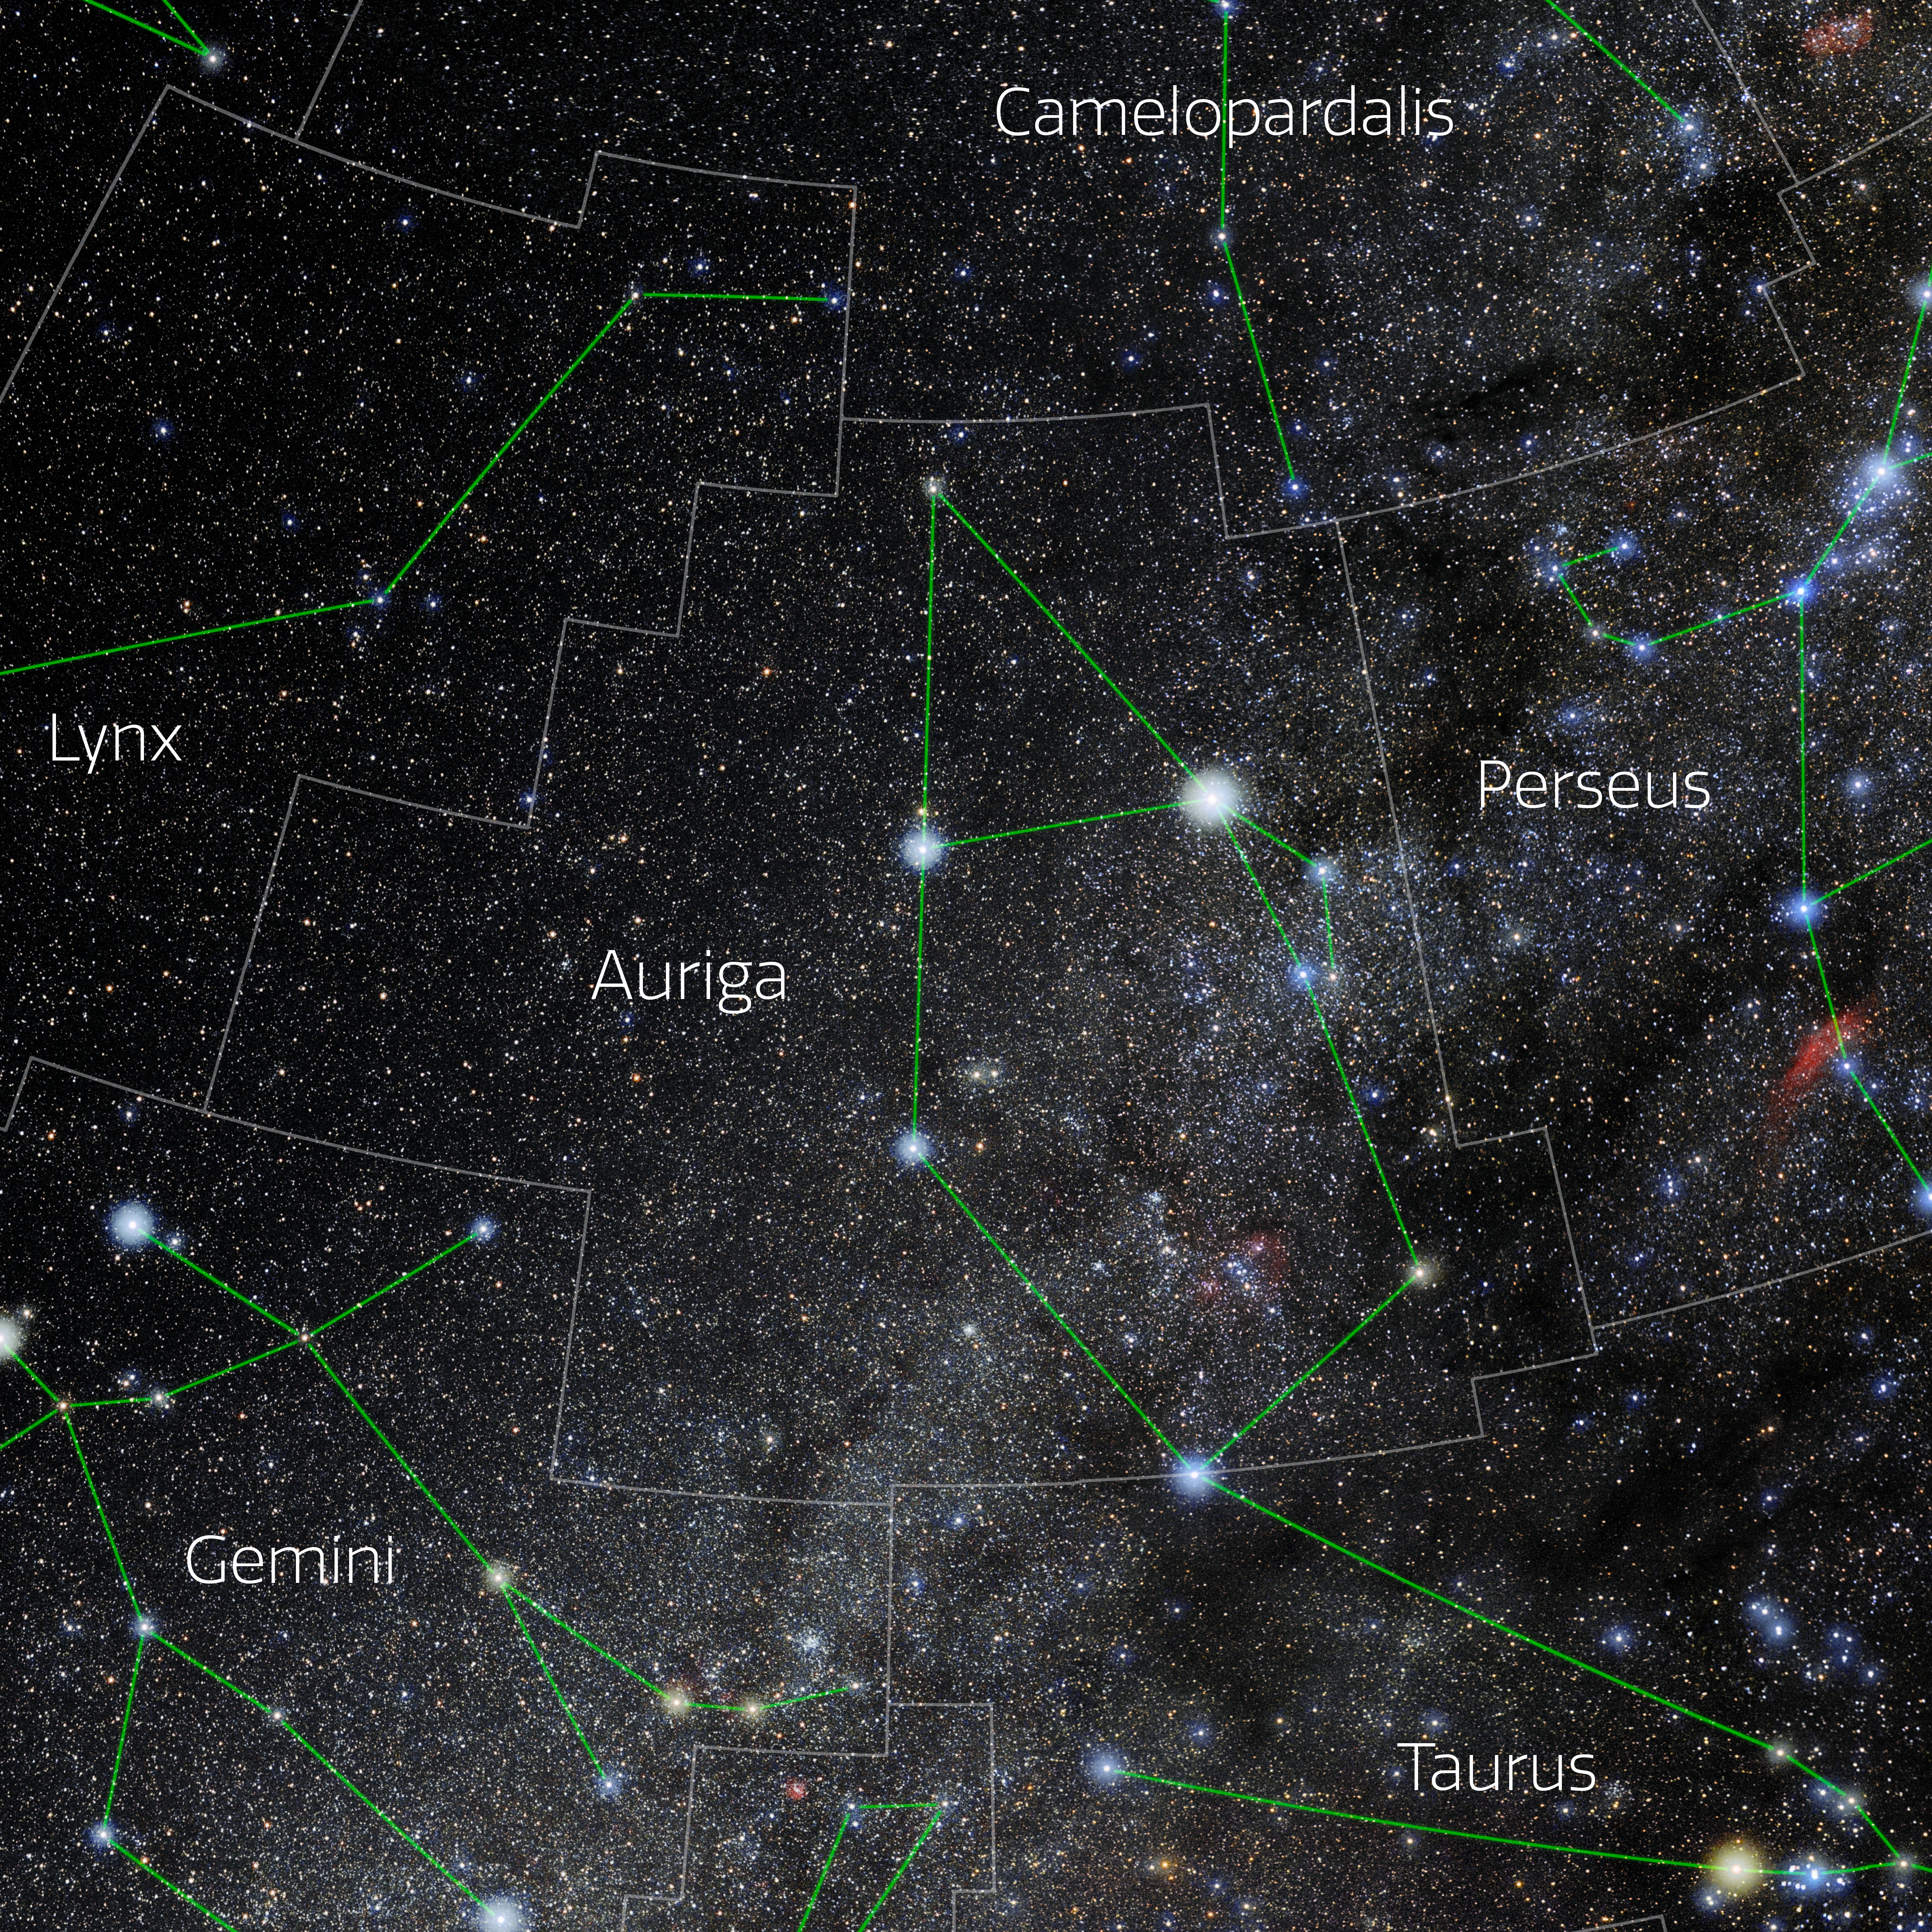

Auriga (Annotated)

Photo of the constellation Auriga with annotations from IAU and Sky & Telescope. Here is the non-annotated version.

Credit: E. Slawik/NOIRLab/NSF/AURA/M. Zamani